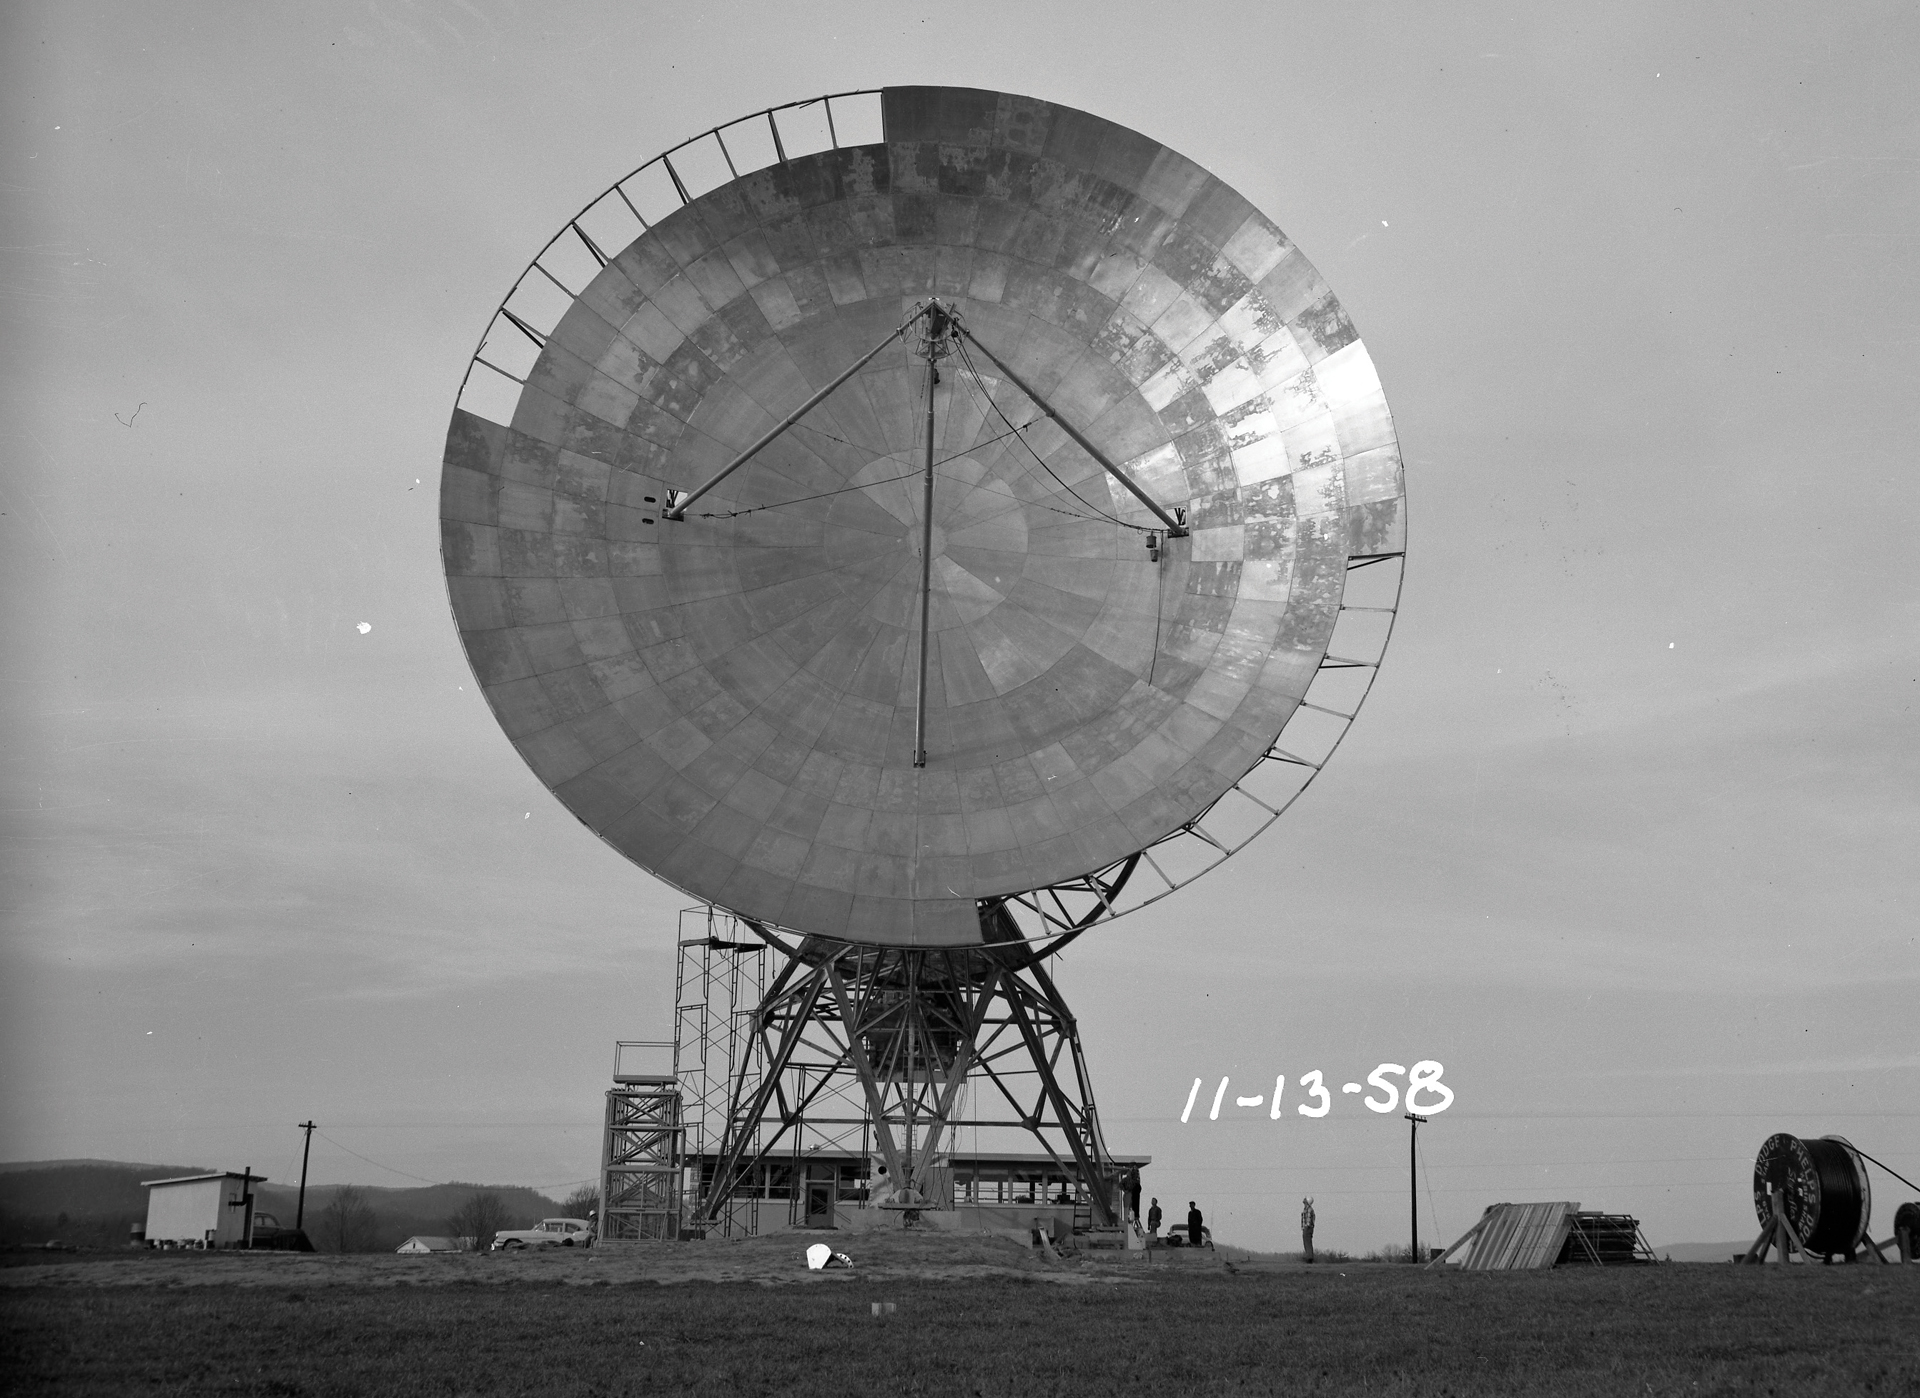

Panel Installation on 85-1

Each panel on the Tatel telescope (85-foot) was 0.125 inches of thick aluminum. In this image taken from the from front of the telescope, we can see that it is near completion with only 19 or 20 panels left to place.

Credit: NRAO/AUI/NSF